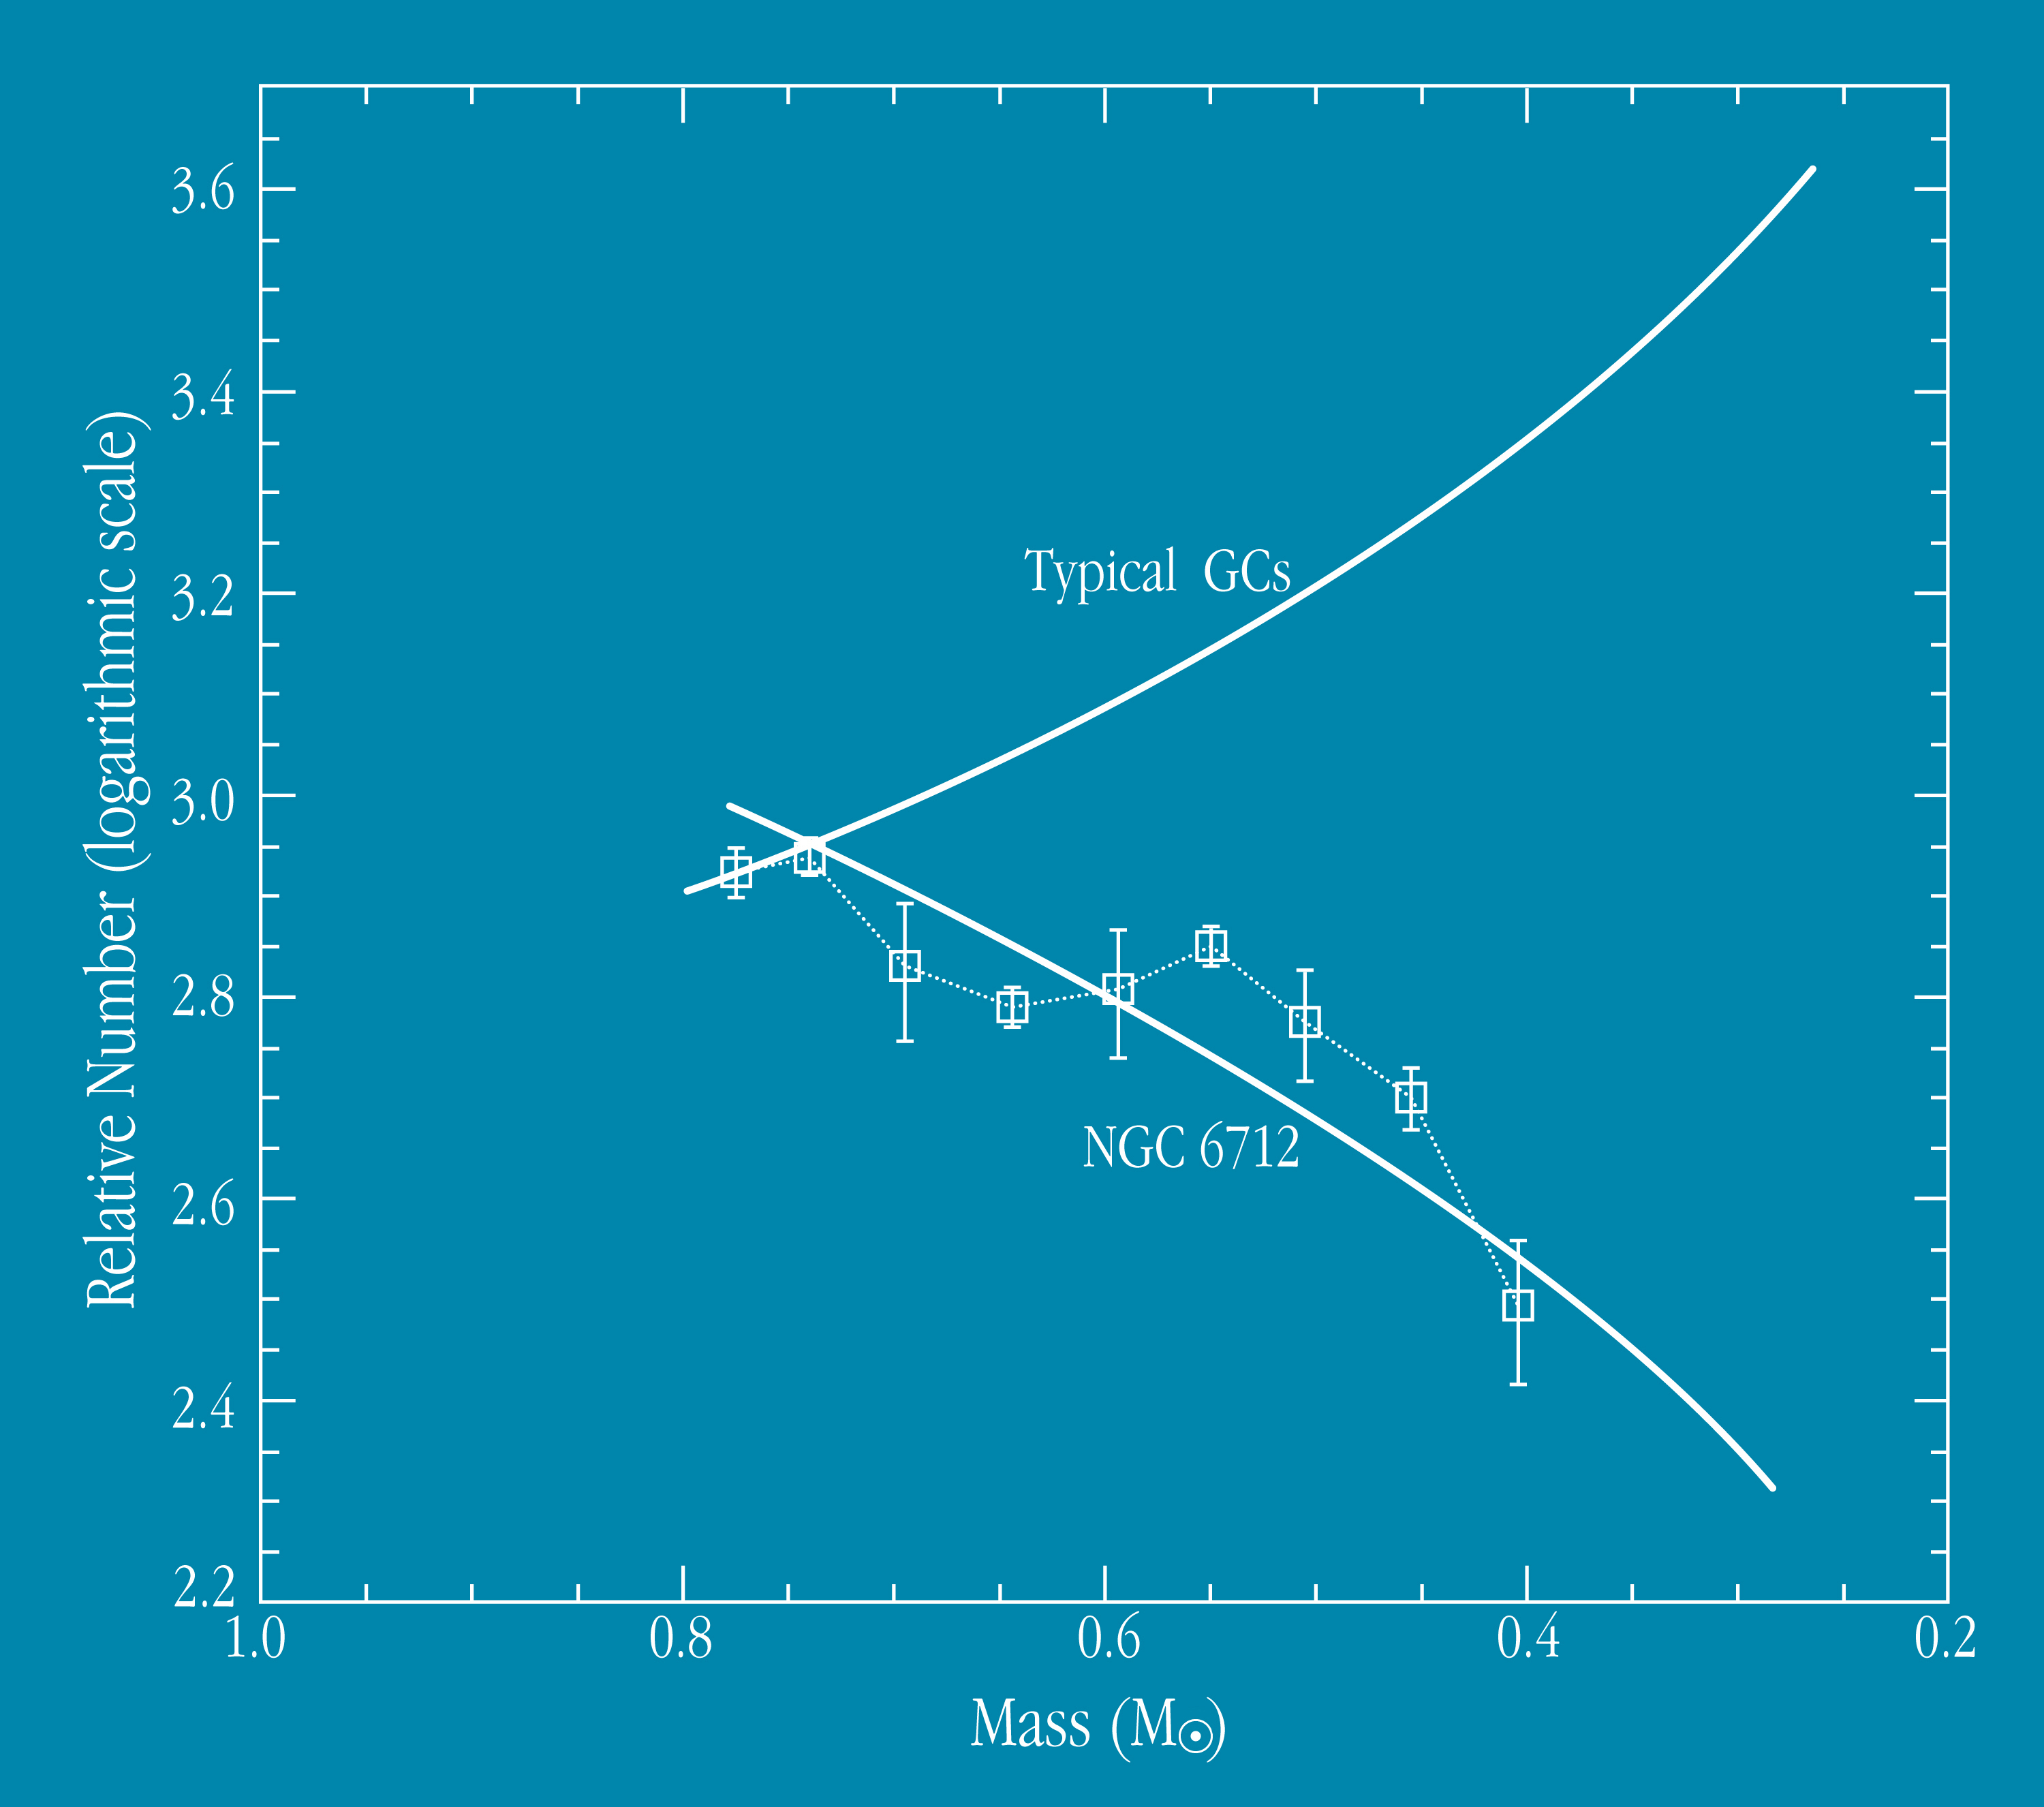

Mass function of globular clusters

The unusual "mass function" of the globular cluster NGC 6712. The diagram shows the relative number of cluster stars with a given mass, indicated at the abscissa in units of one "solar mass". The data points are shown as squares, with vertical uncertainty bars; the curve represents a fit to these points. There are amazingly few stars of low mass (to the right), especially when compared to normal globular clusters (the curve above) in which the number of stars continue to rise towards lower masses. It is believed that the deficit of light stars in NGC 6712 is caused by the loss into the halo of the Milky Way of the large majority of the stars that were originally formed in this cluster.

Credit: ESO